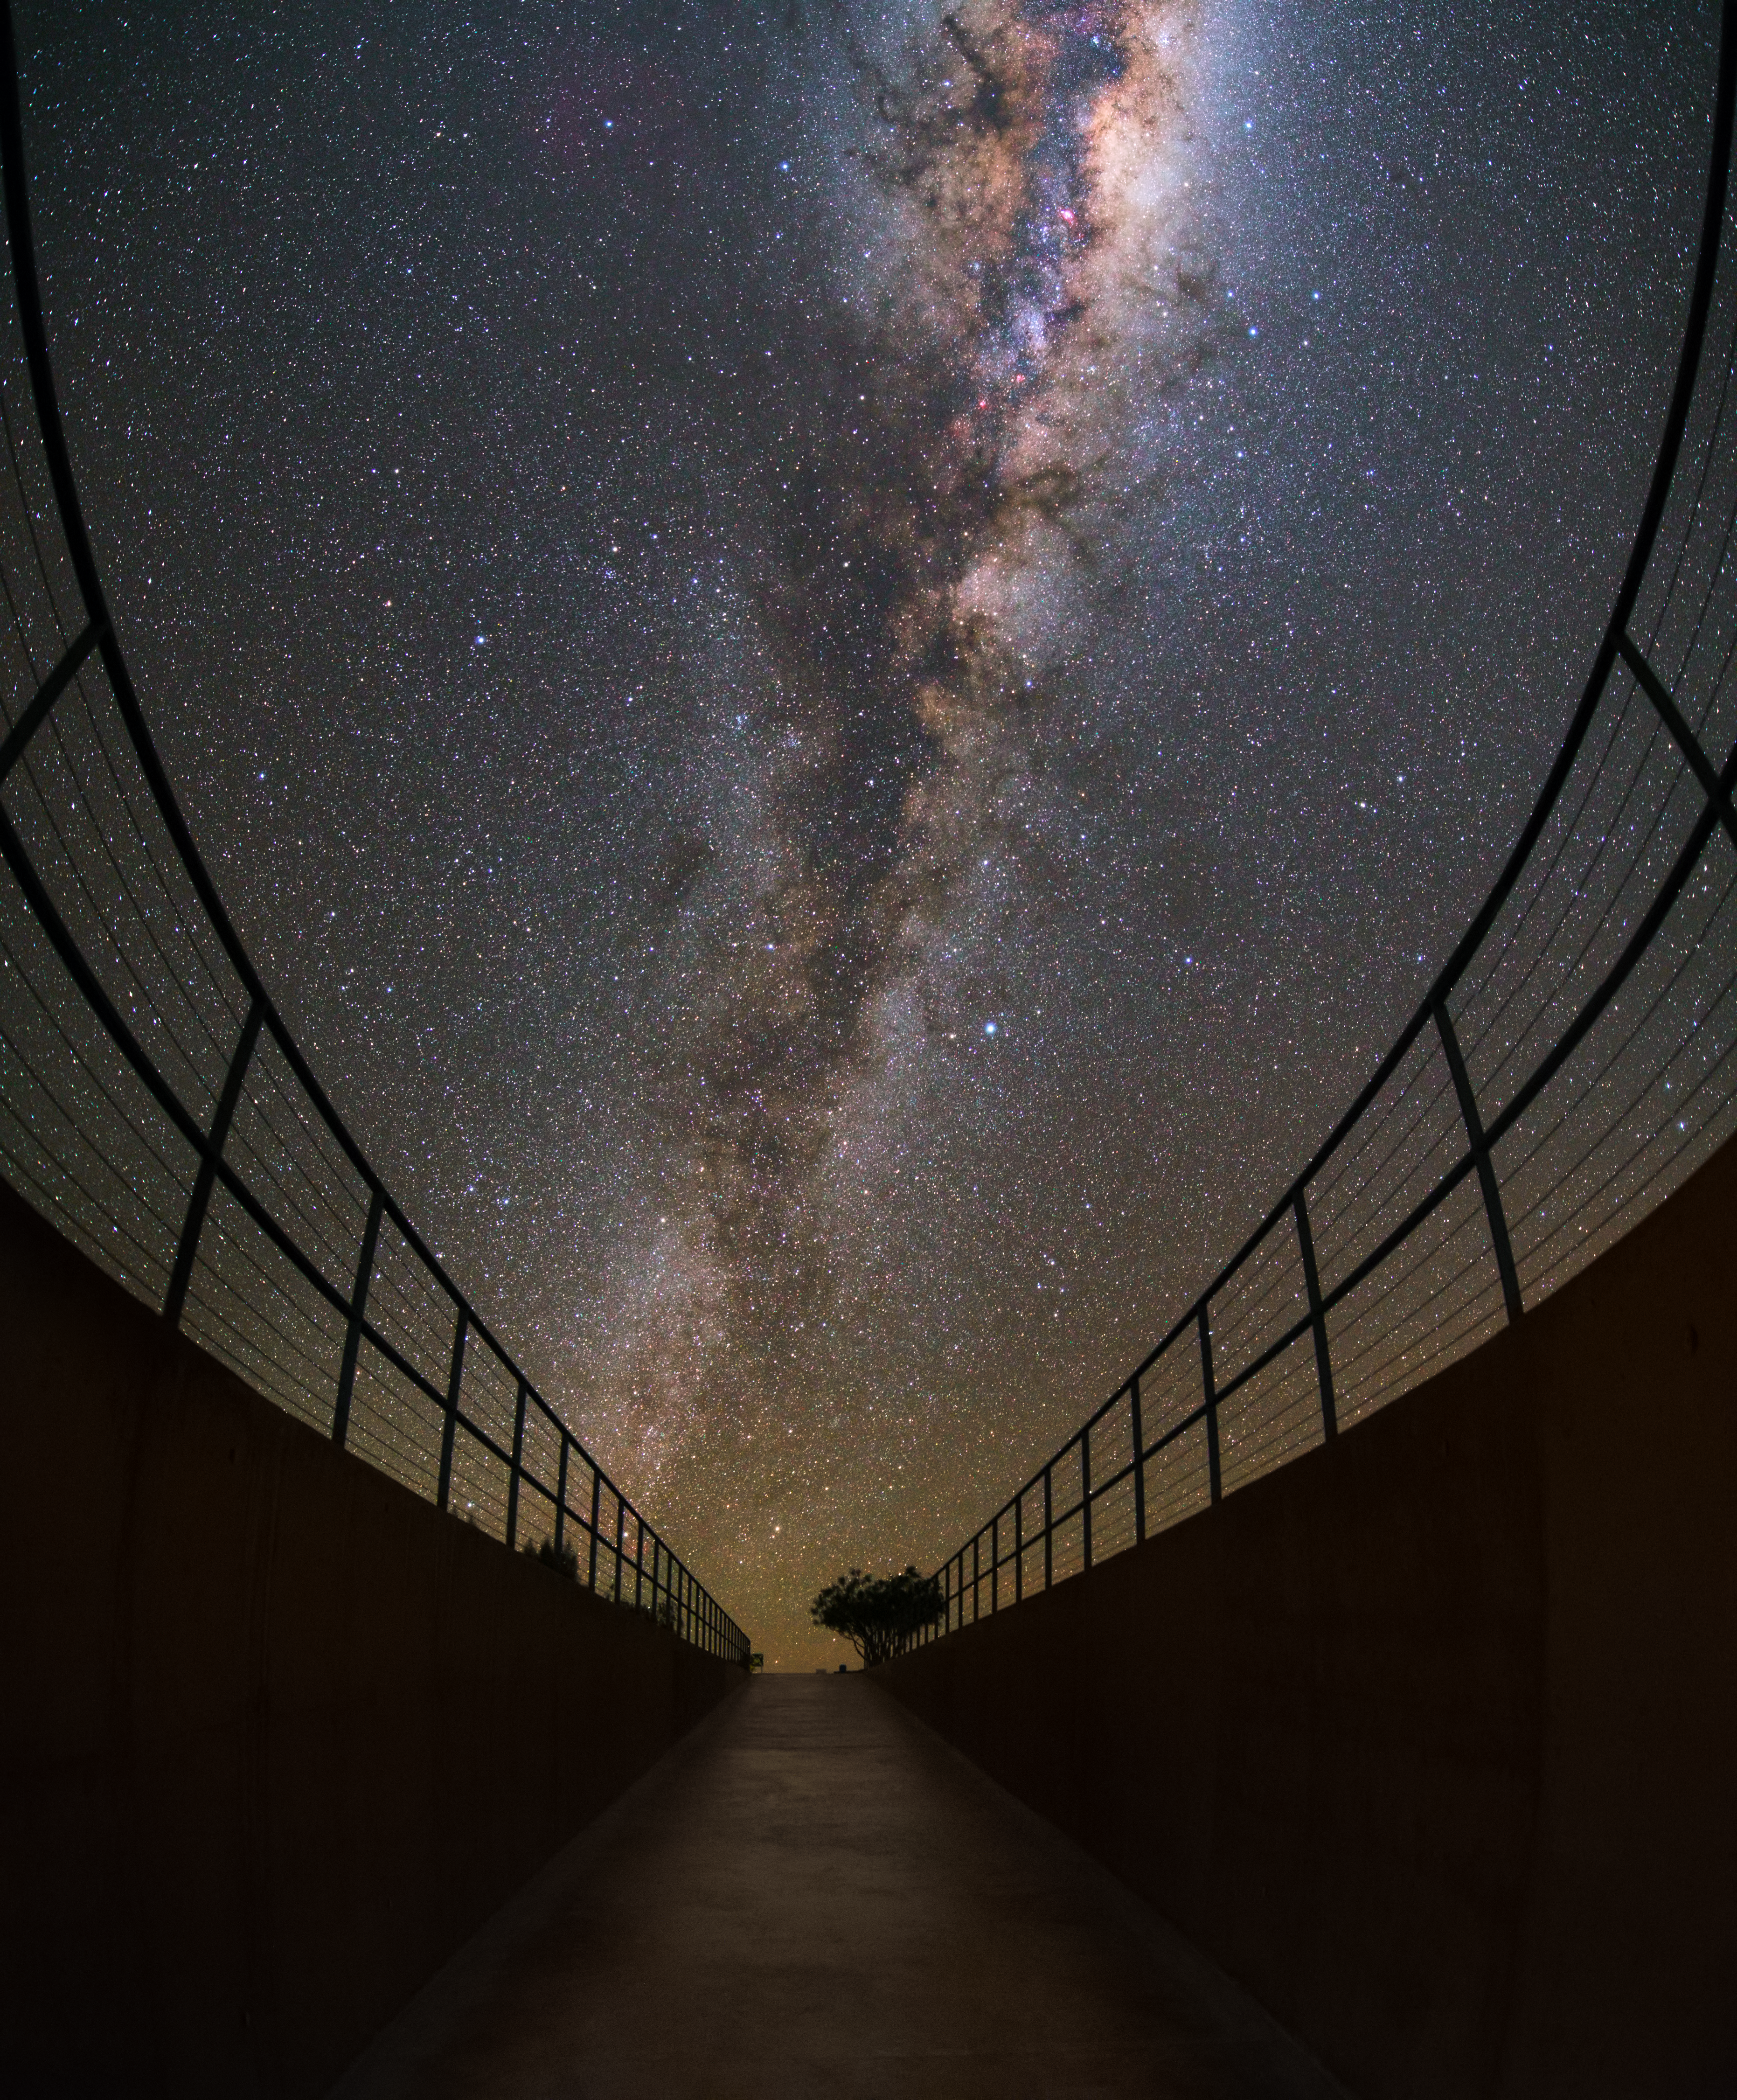

The Residencia at night

The entrance of the Residencia, the Hotel in the Atacama Desert constructed to host the observing astronomers and technicians working here, seen at night, illuminated by the Milky Way.

Credit: Y. Beletsky (LCO)/ESO